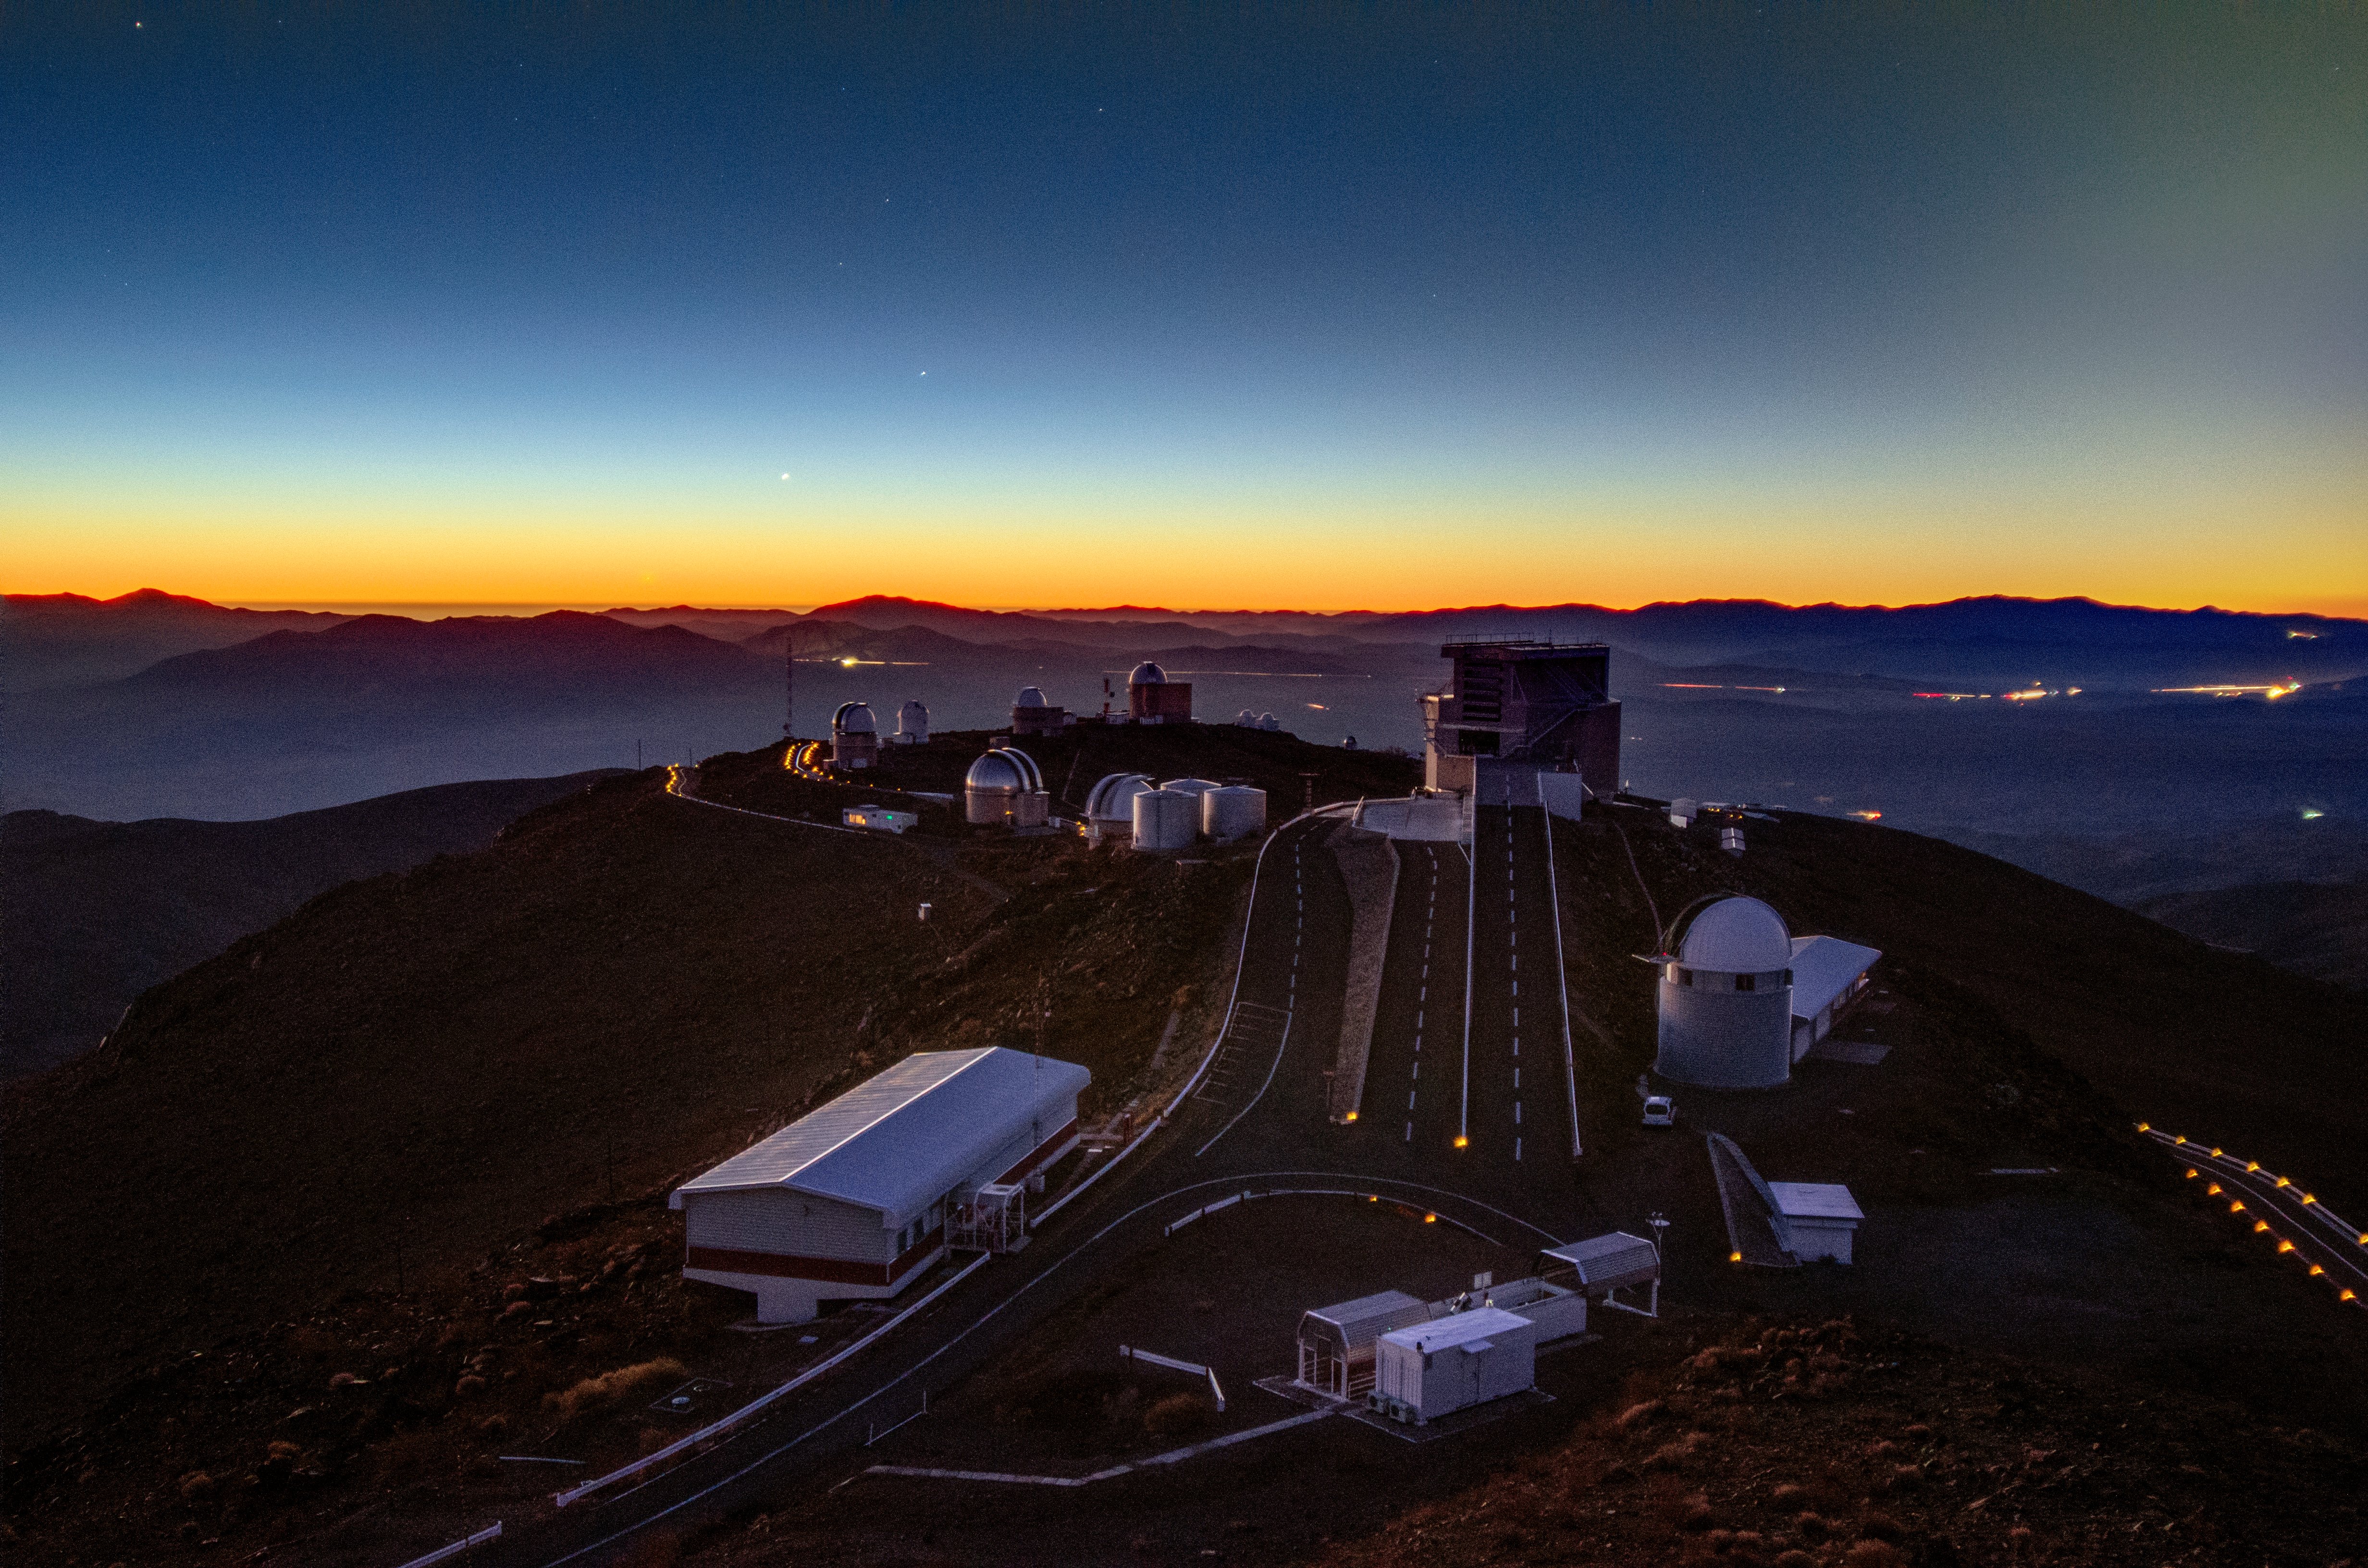

Planets align over La Silla

The Sun sets over La Silla, one of ESO's observing sites in Chile, creating a fiery orange glow along the horizon.

This image, taken by David Jones, shows the alignment of three planets over the summit of ESO's telescopes in June 2013. Here the trio visible to the left of centre is composed of Jupiter (bottom left, almost invisible in orange sunset), Venus (centre), and Mercury (top right) — see labelled image.

Alignments like this happen only once every several years, so it is a real treat for photographers and astronomers. When three (or more) celestial objects align like this in the sky, it is called a "syzygy". Check this syzygy image, showing almost the same scene (also from May 2013).

"This image was taken during a five-night observing run with the 3.6-metre New Technology Telescope on La Silla, so I was very fortunate to be awarded observing time at just the right time to take the picture," adds photographer Dave Jones. "The close clustering of the three planets only lasted a week or so, and the next time something like this will come around will be 2026, so it’s a very lucky snap indeed!"

Based at one of the driest places on Earth on the outskirts of the Atacama Desert in Chile, atmospheric conditions are so stable here they provide crystal-clear views of our night sky. This image is actually a blend of two photos of different exposure lengths, producing a detailed view of the observing site as the Sun begins to set.

Credit: Dave Jones Photography